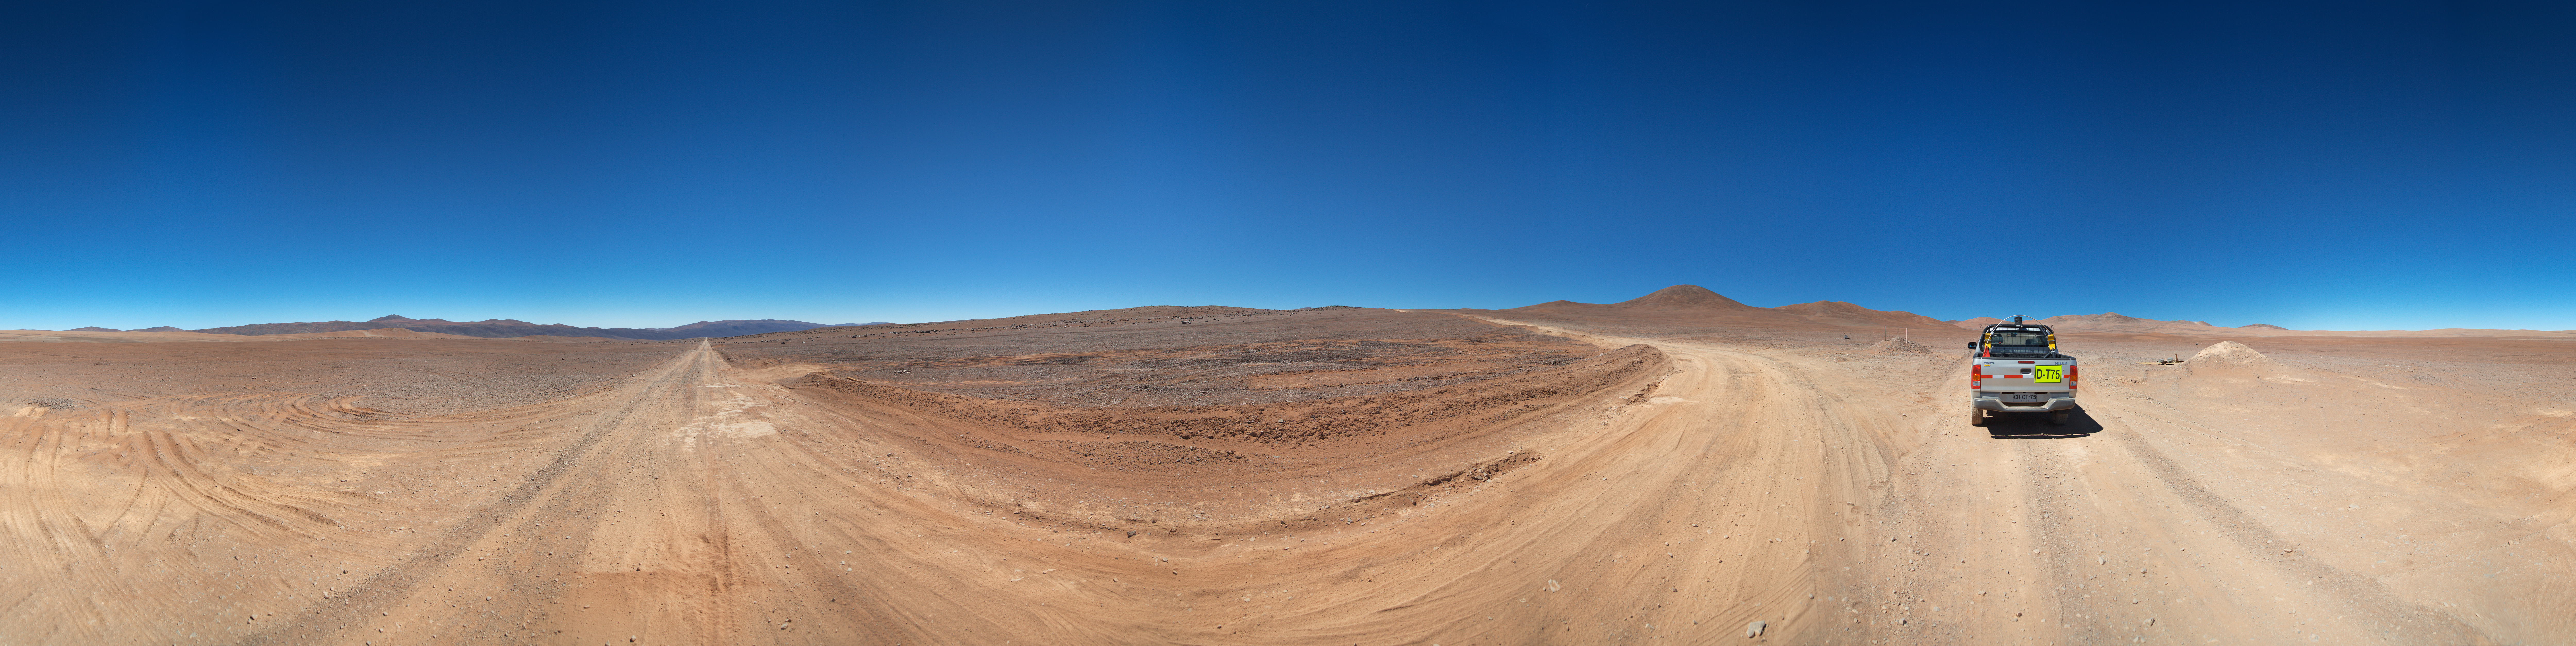

Panorama of the road to Armazones

A 360 degree panorama of the road to Cerro Armazones.

Credit: ESO